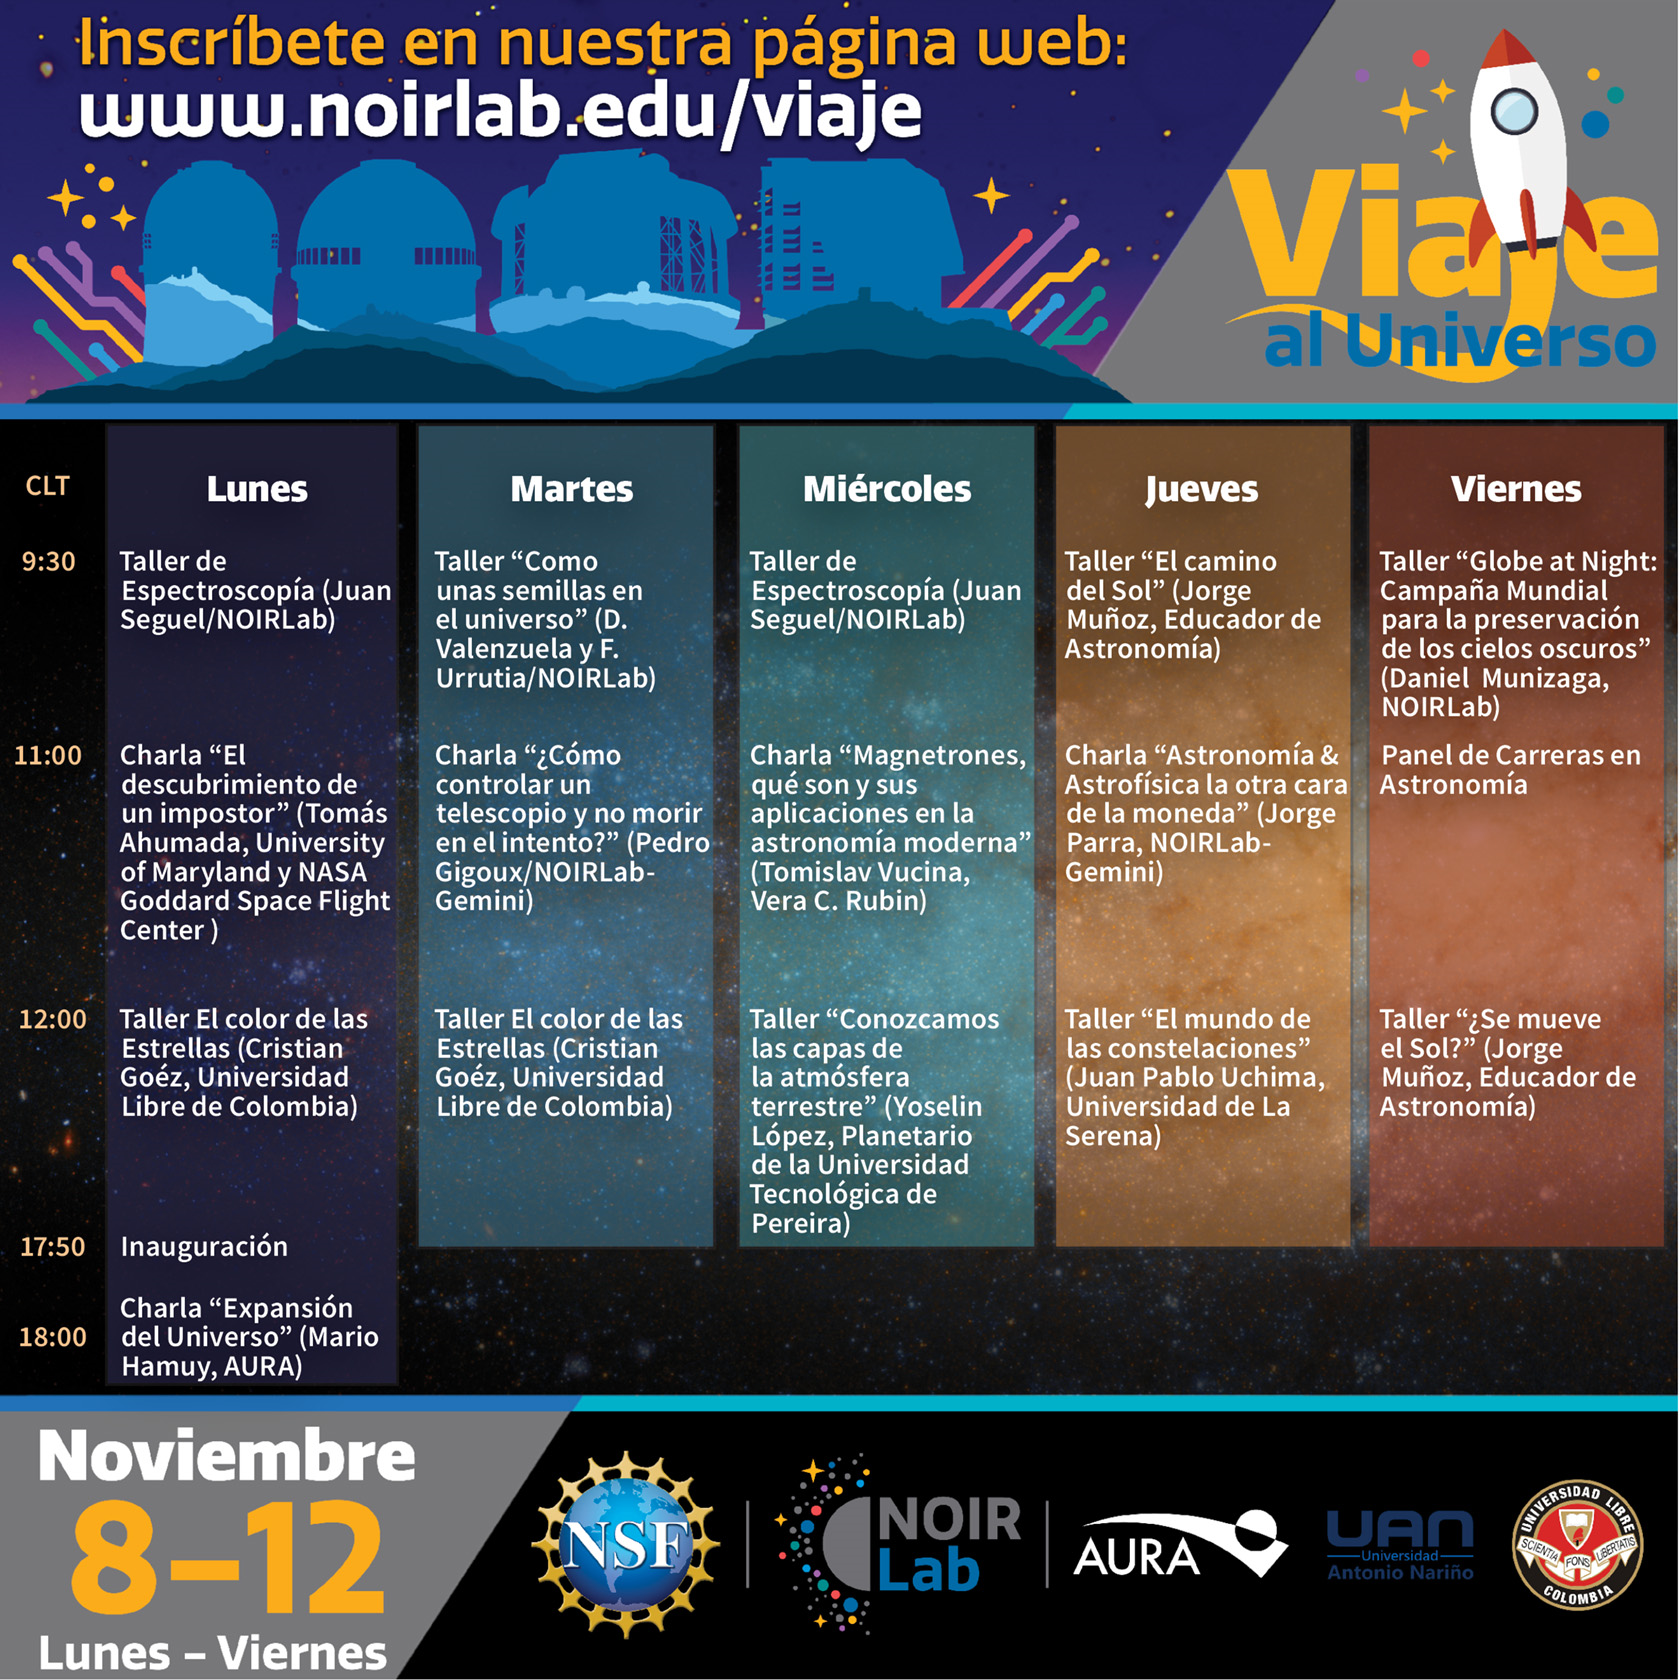

Viaje al Universo

Program for the Viaje al Universo event in Chile, November 2021.

Credit: NOIRLab